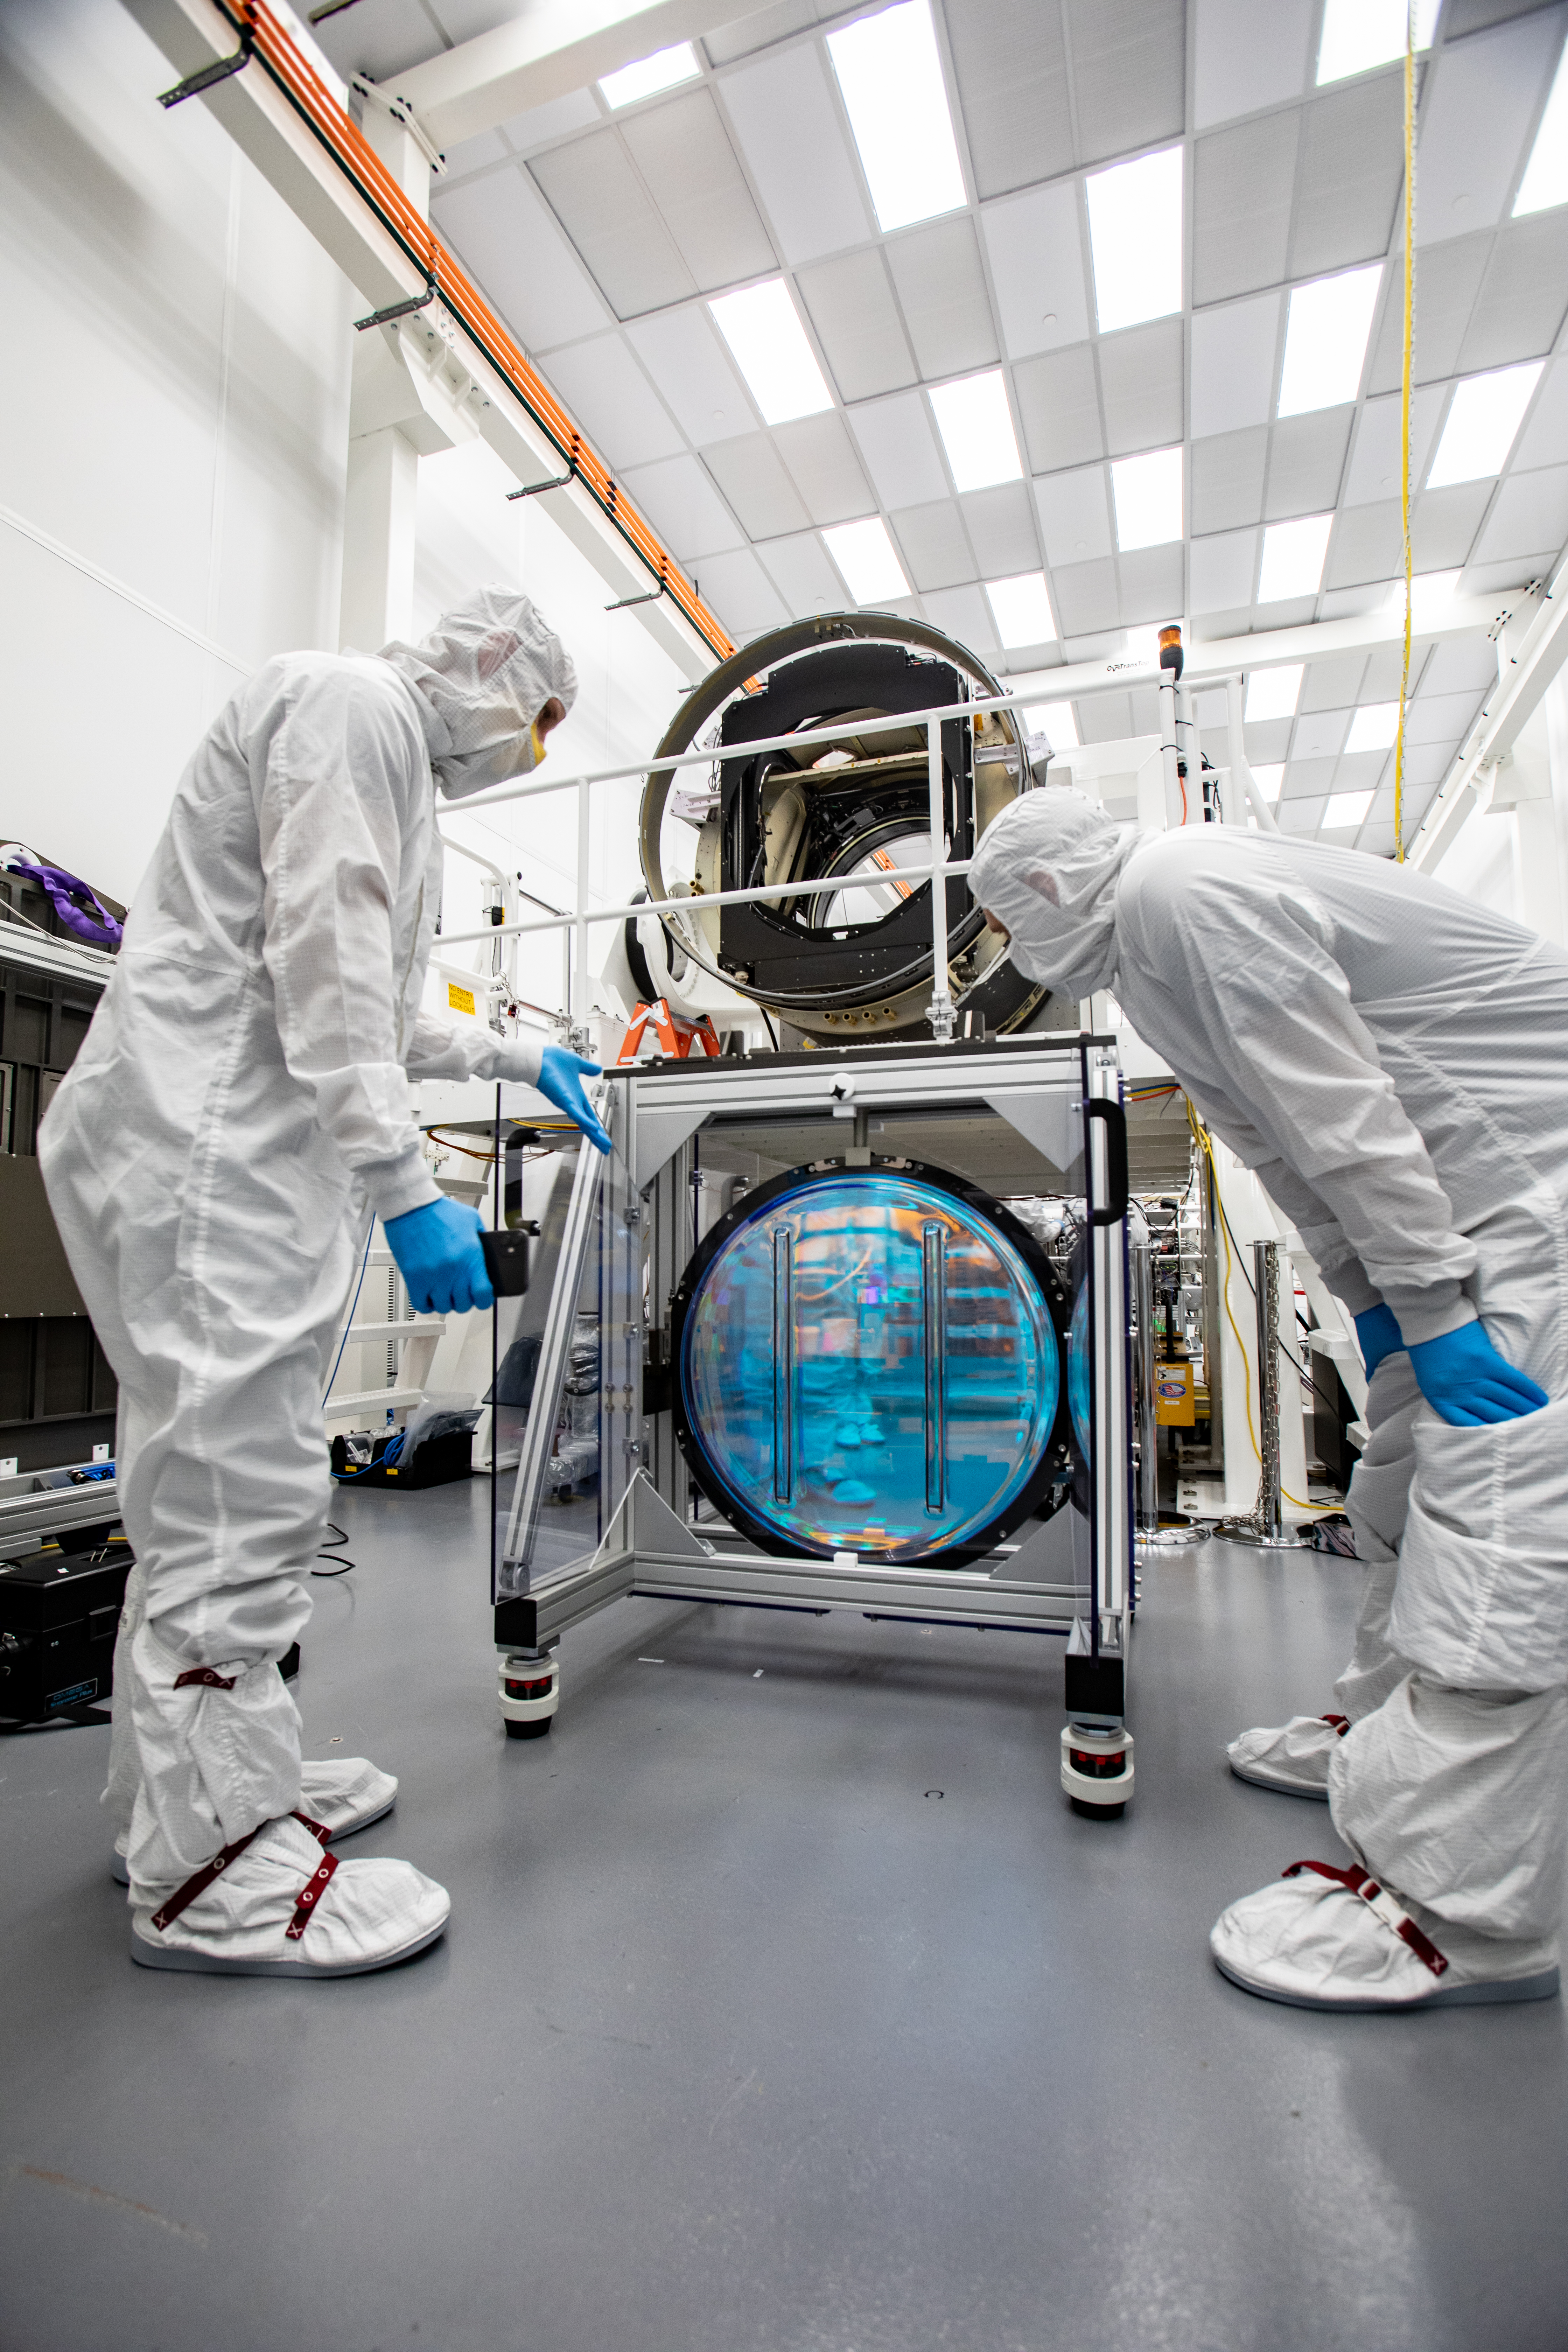

LSST R-Band Optical Filter

From left, Travis Lange and Justin Wolfe, from LLNL, work on inspecting the r-band filter, the first of six optic filters that will be part of the completed LSST Camera.

Credit: Jacqueline Ramseyer Orrell/SLAC National Accelerator Laboratory